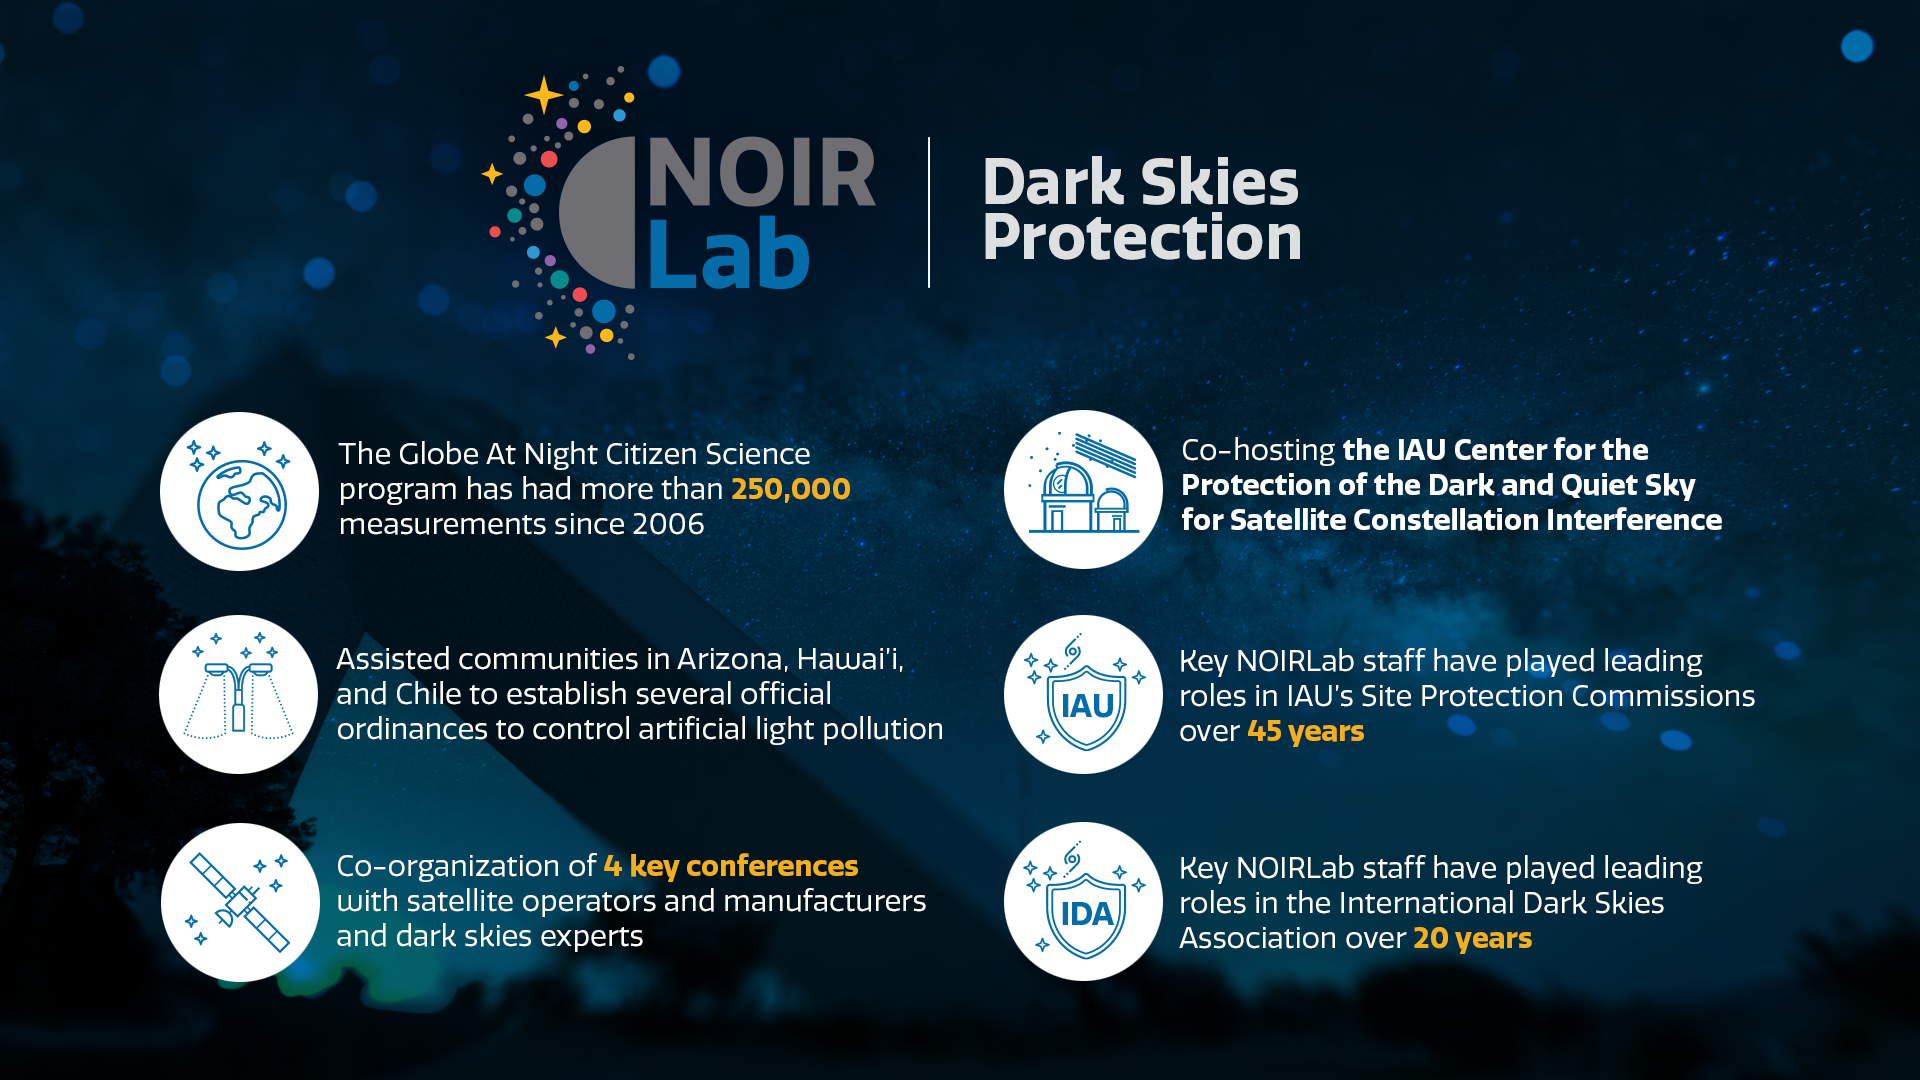

Dark Skies Protection

Part of the Foundational Diagrams collection.

Credit: NOIRLab